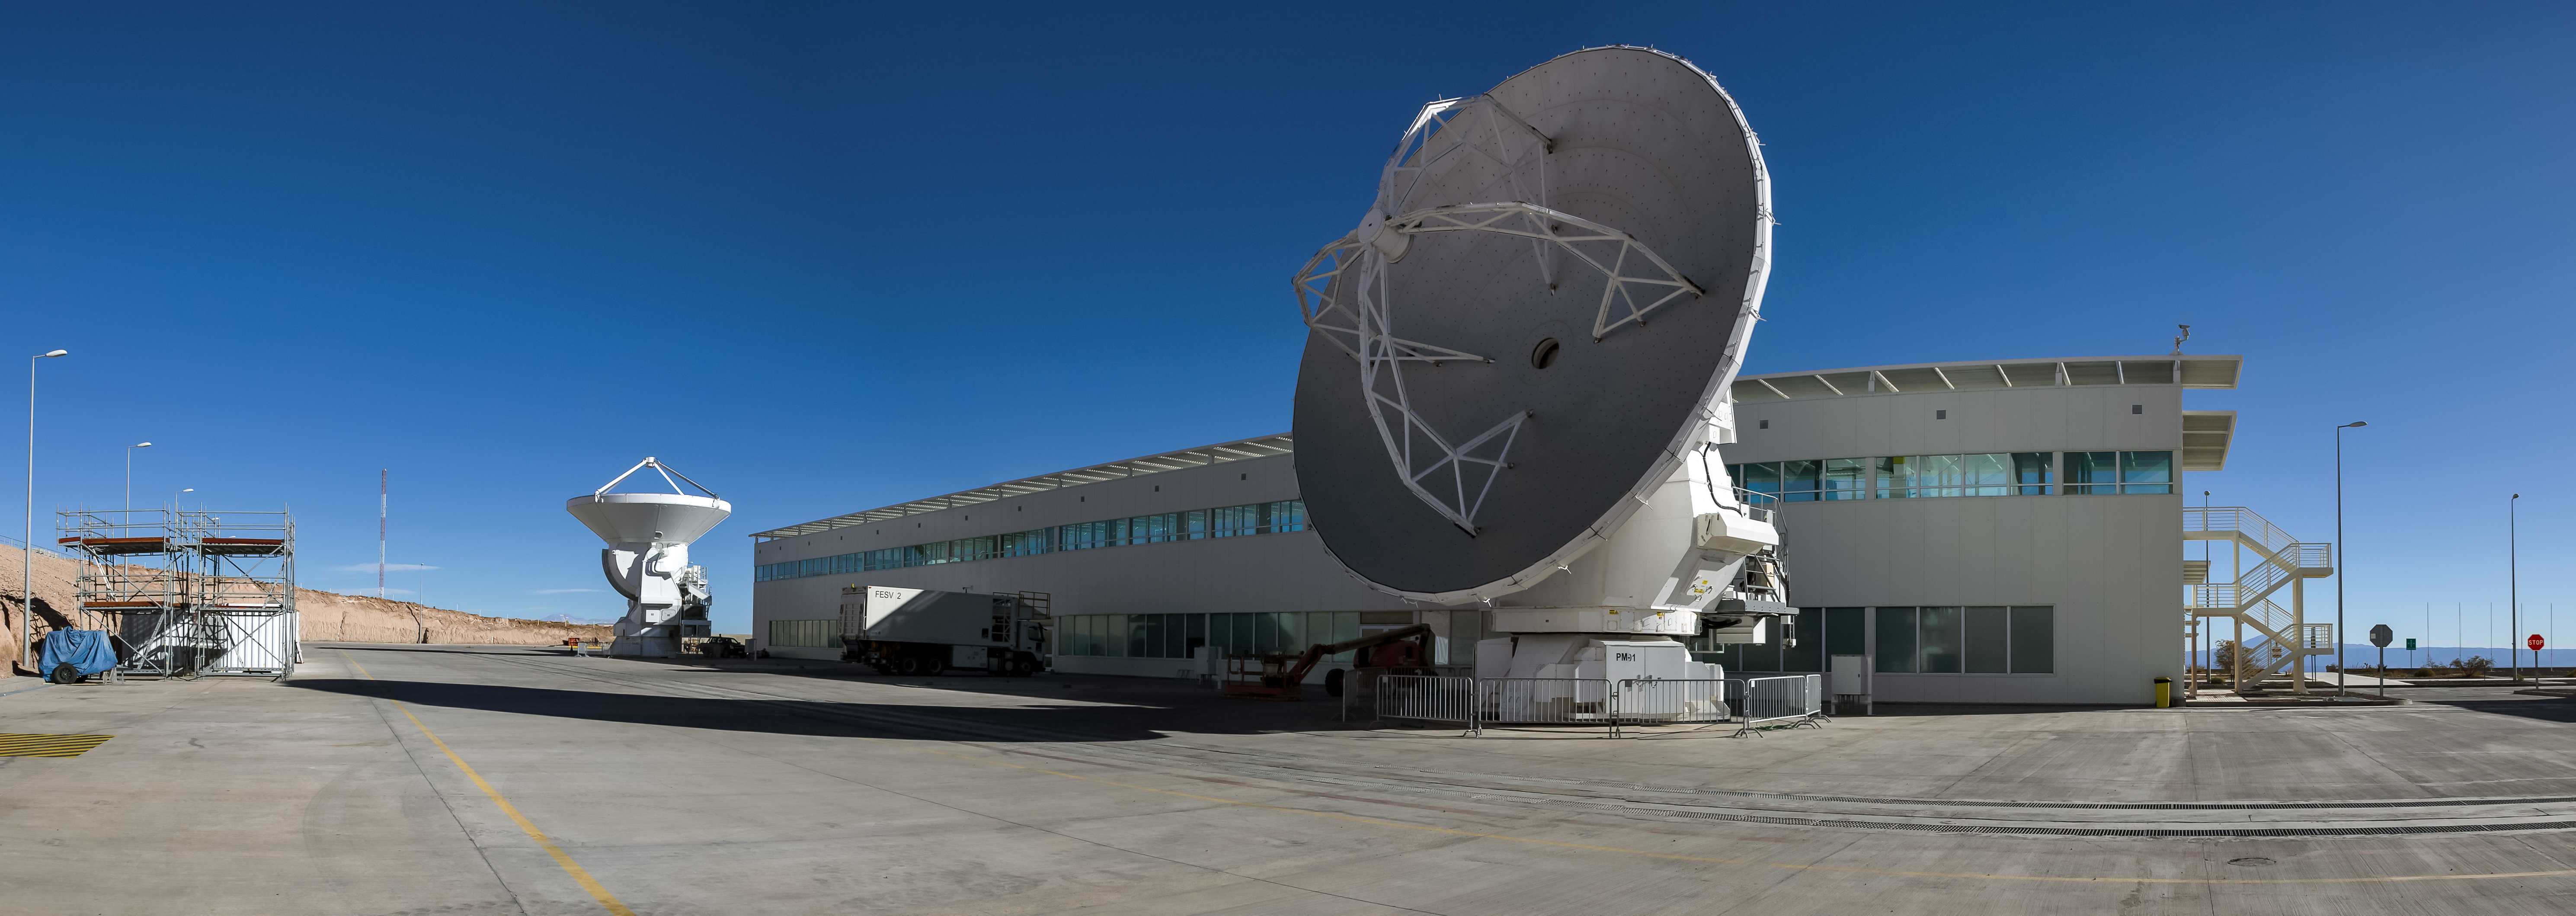

OSF and the blue sky

Two ALMA antennas are positioned in front of the Operations Support Facility technical building, which hosts offices, laboratories and the observatory control room.

Credit: A. Duro/ESO